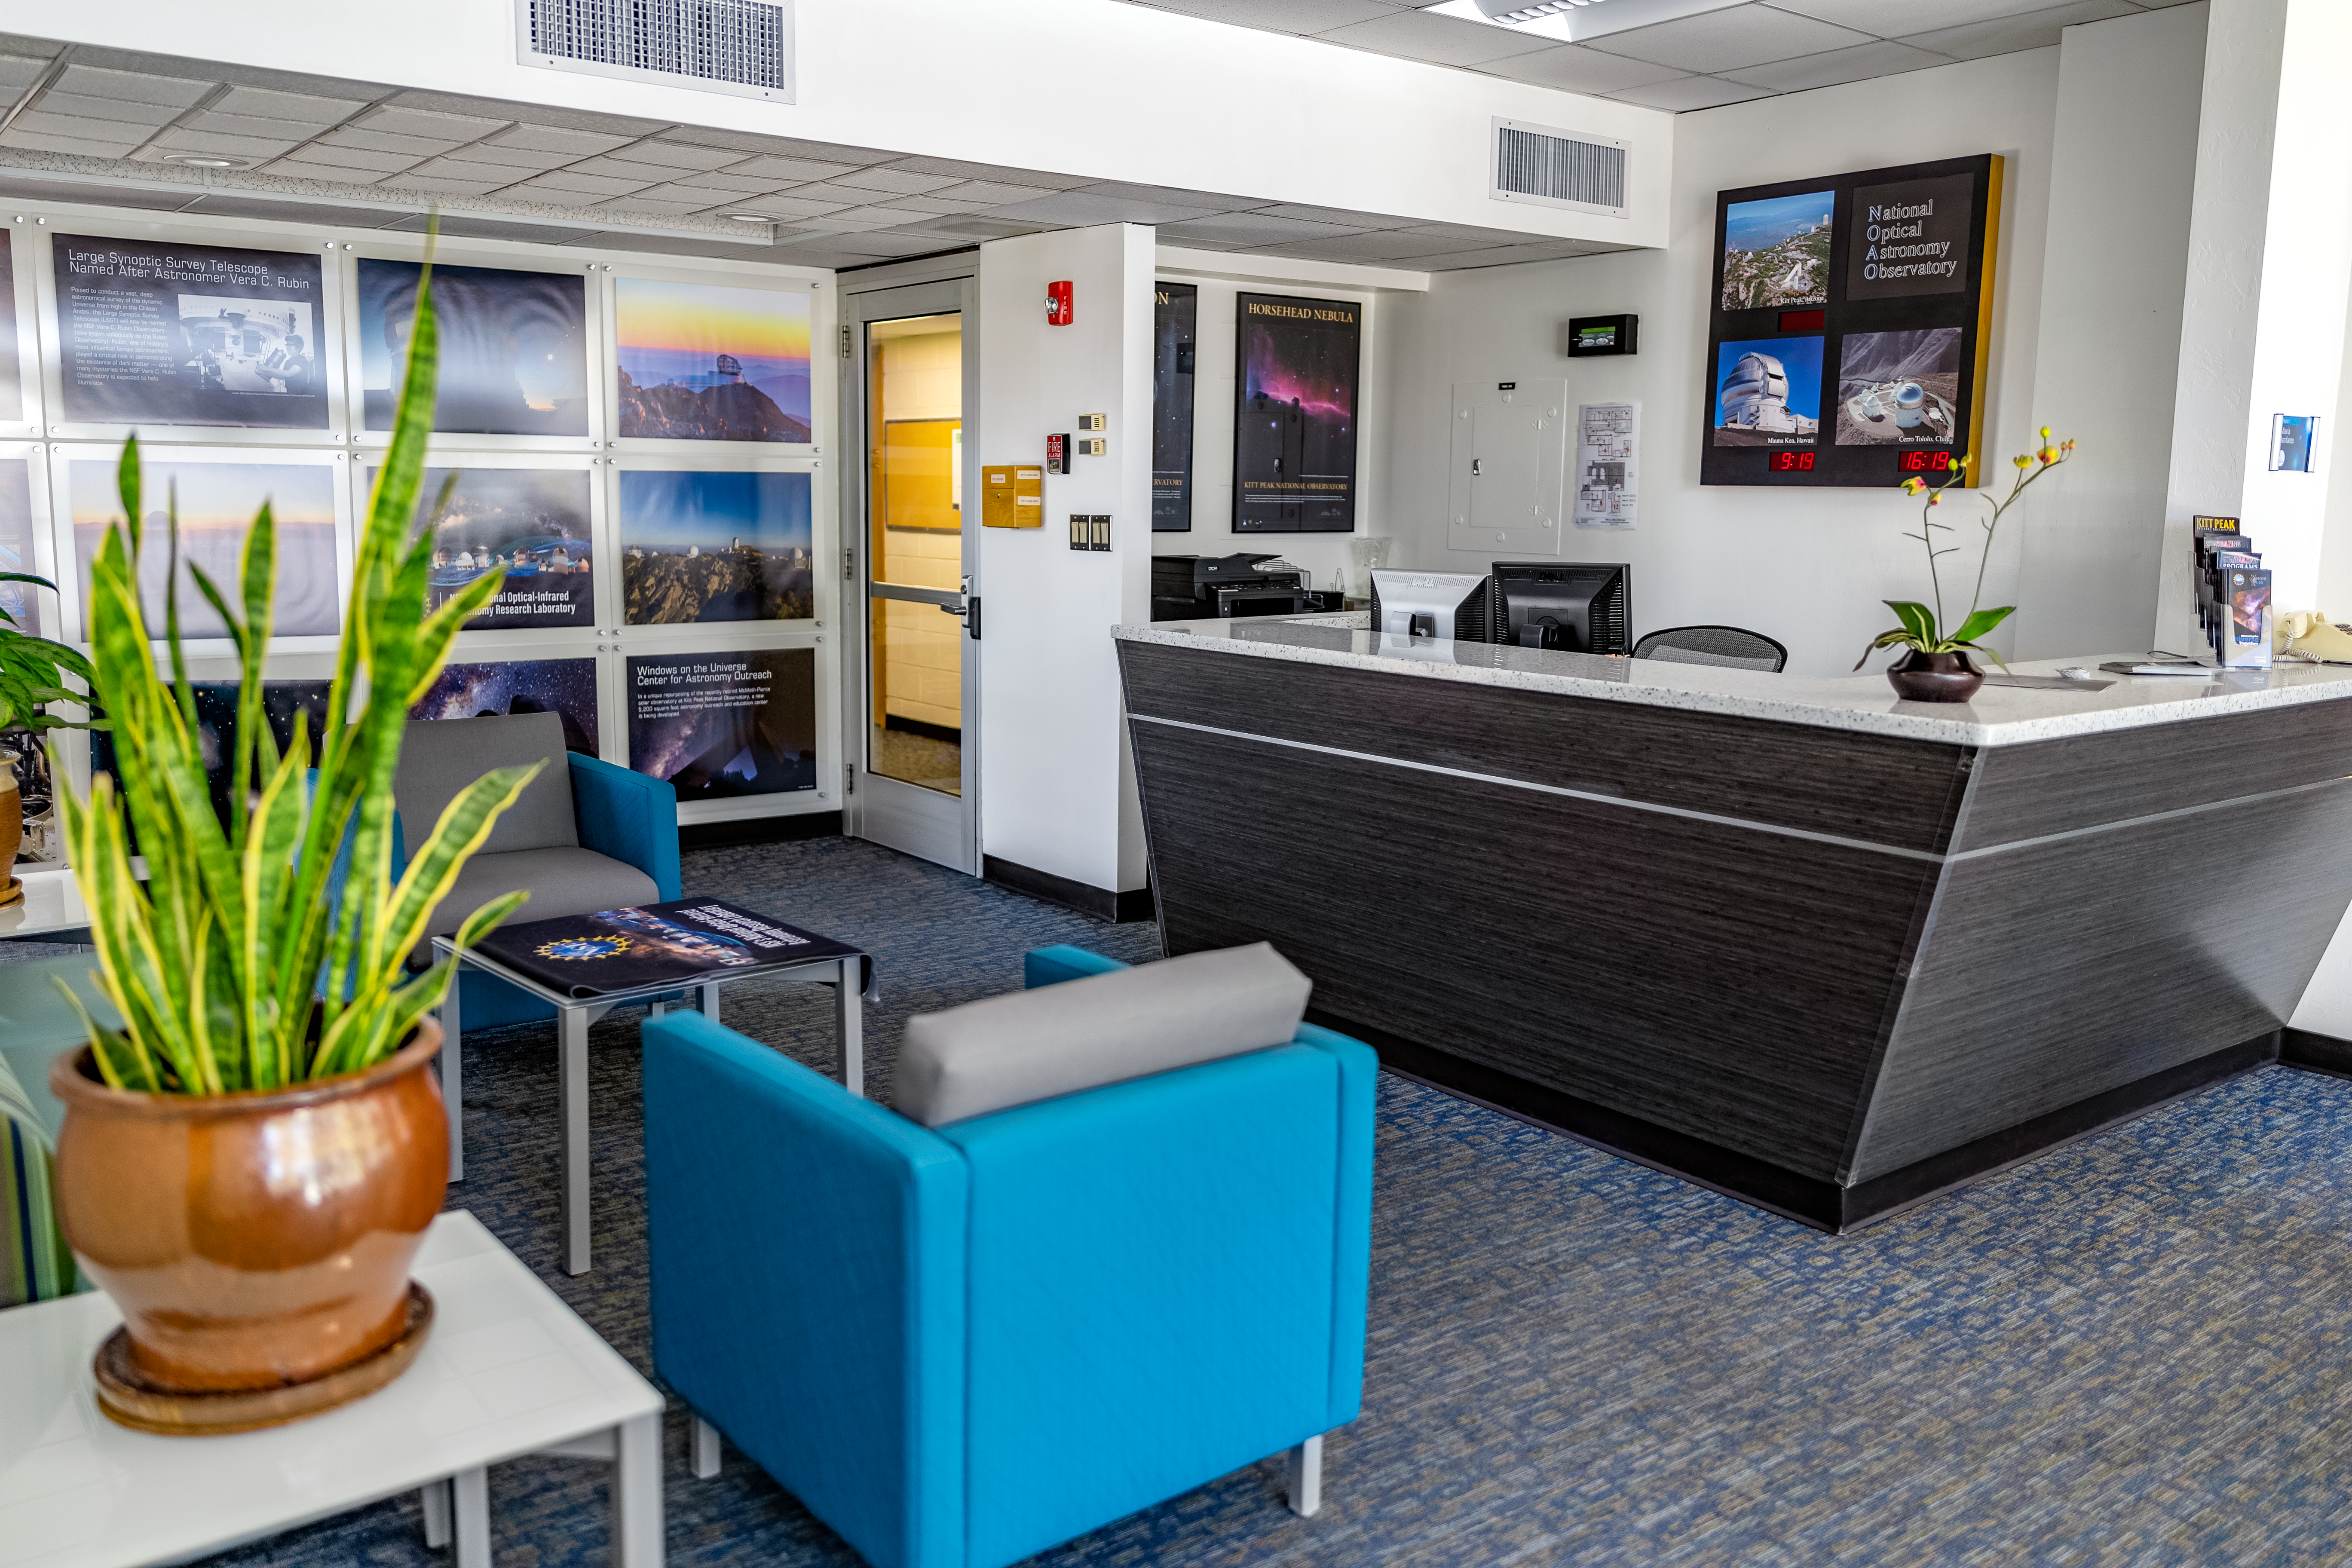

NOIRLab HQ Front Desk

The front desk at NOIRLab Headquarters in Tucson, Arizona.

( Formerly known as NOAO. )

Credit: NOIRLab/NSF/AURA/T. Slovinský